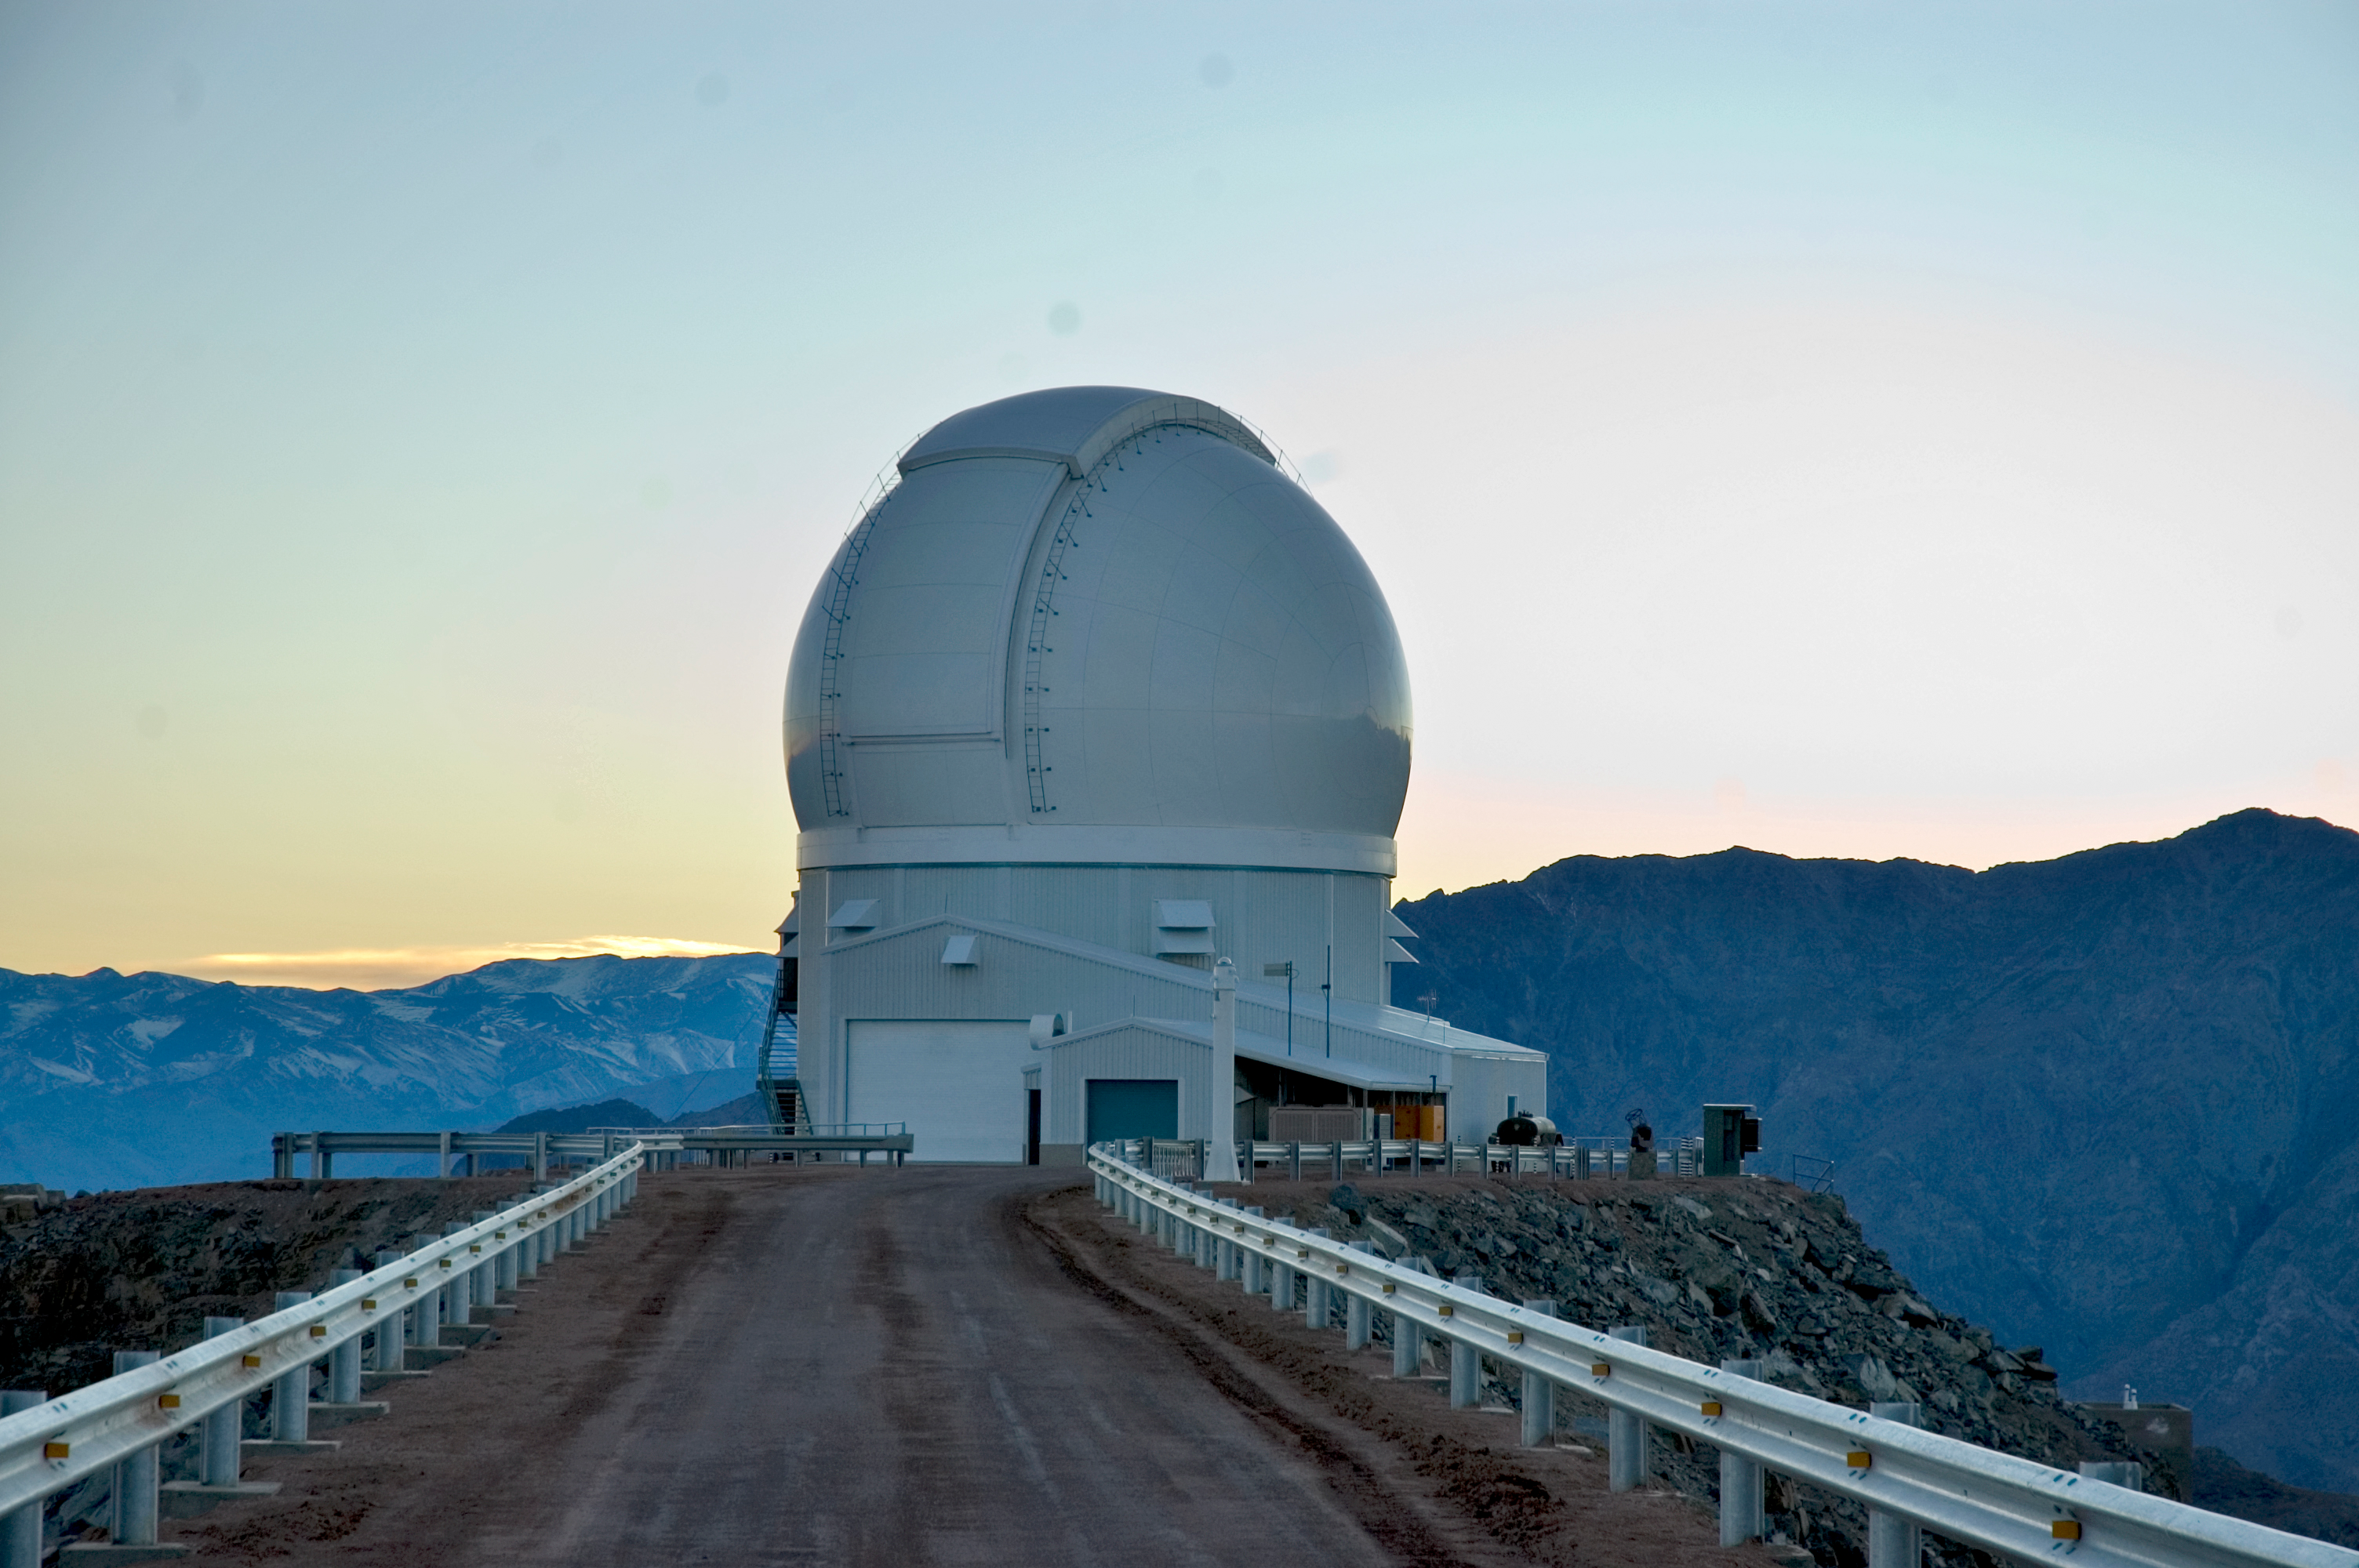

SOAR Telescope, 2006

The SOuthern Astrophysical Research Telescope (SOAR) on Cerro Pachón, in June of 2006.

Credit: M. Urzúa Zuñiga/International Gemini Observatory